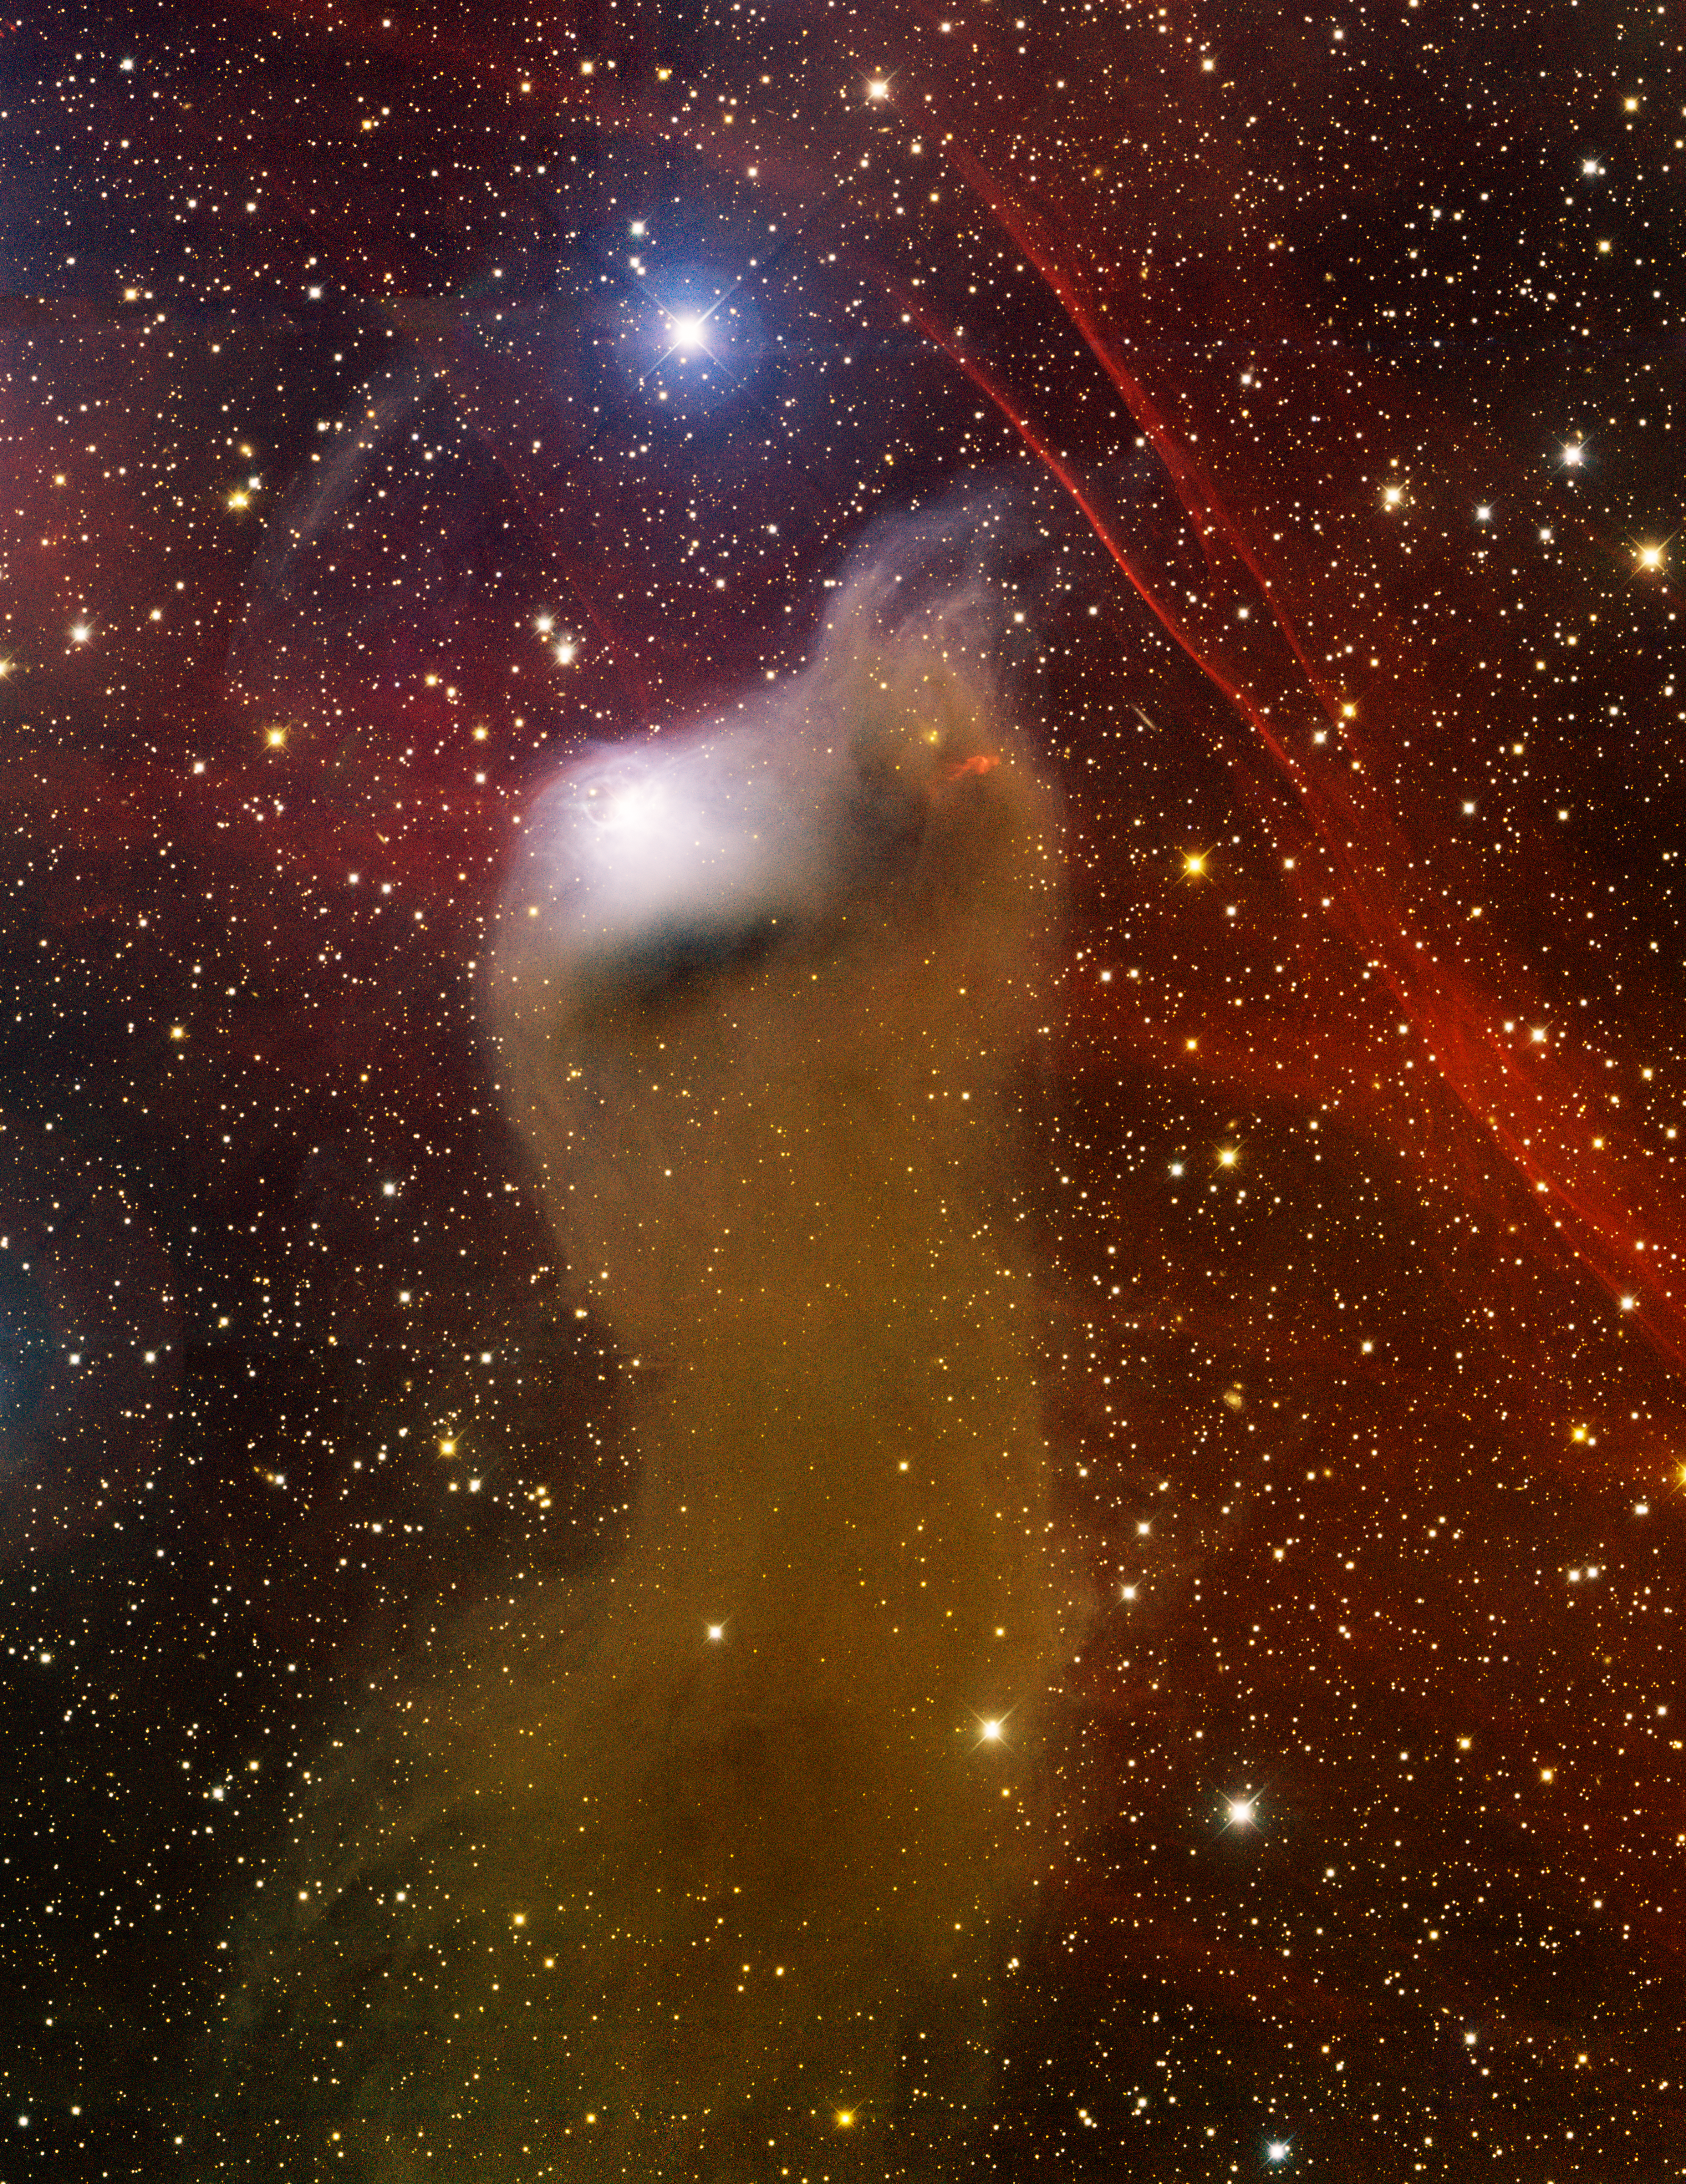

vdB 152, Barnard 175

This image was obtained with the wide-field view of the Mosaic camera on the Mayall 4-meter telescope at Kitt Peak National Observatory. Also known as Barnard 175, vdB 152 is a reflection nebula atop of a dark Bok globule. Embedded in the top right side of the nebula is the Herbig Haro object HH 450, a jet emitted from a newly forming star. The thin, red filaments in the upper-right corner of the image are the remnants of a supernova explosion. It is not yet clear whether or not the supernova remnant will collide with vdB 152. The image was generated with observations in the B (blue), V (green), I (yellow) and Hydrogen-Alpha (red) filters. In this image, North is down and East is to the right.

Credit: T.A. Rector (University of Alaska Anchorage) and H. Schweiker (WIYN and NOIRLab/NSF/AURA)